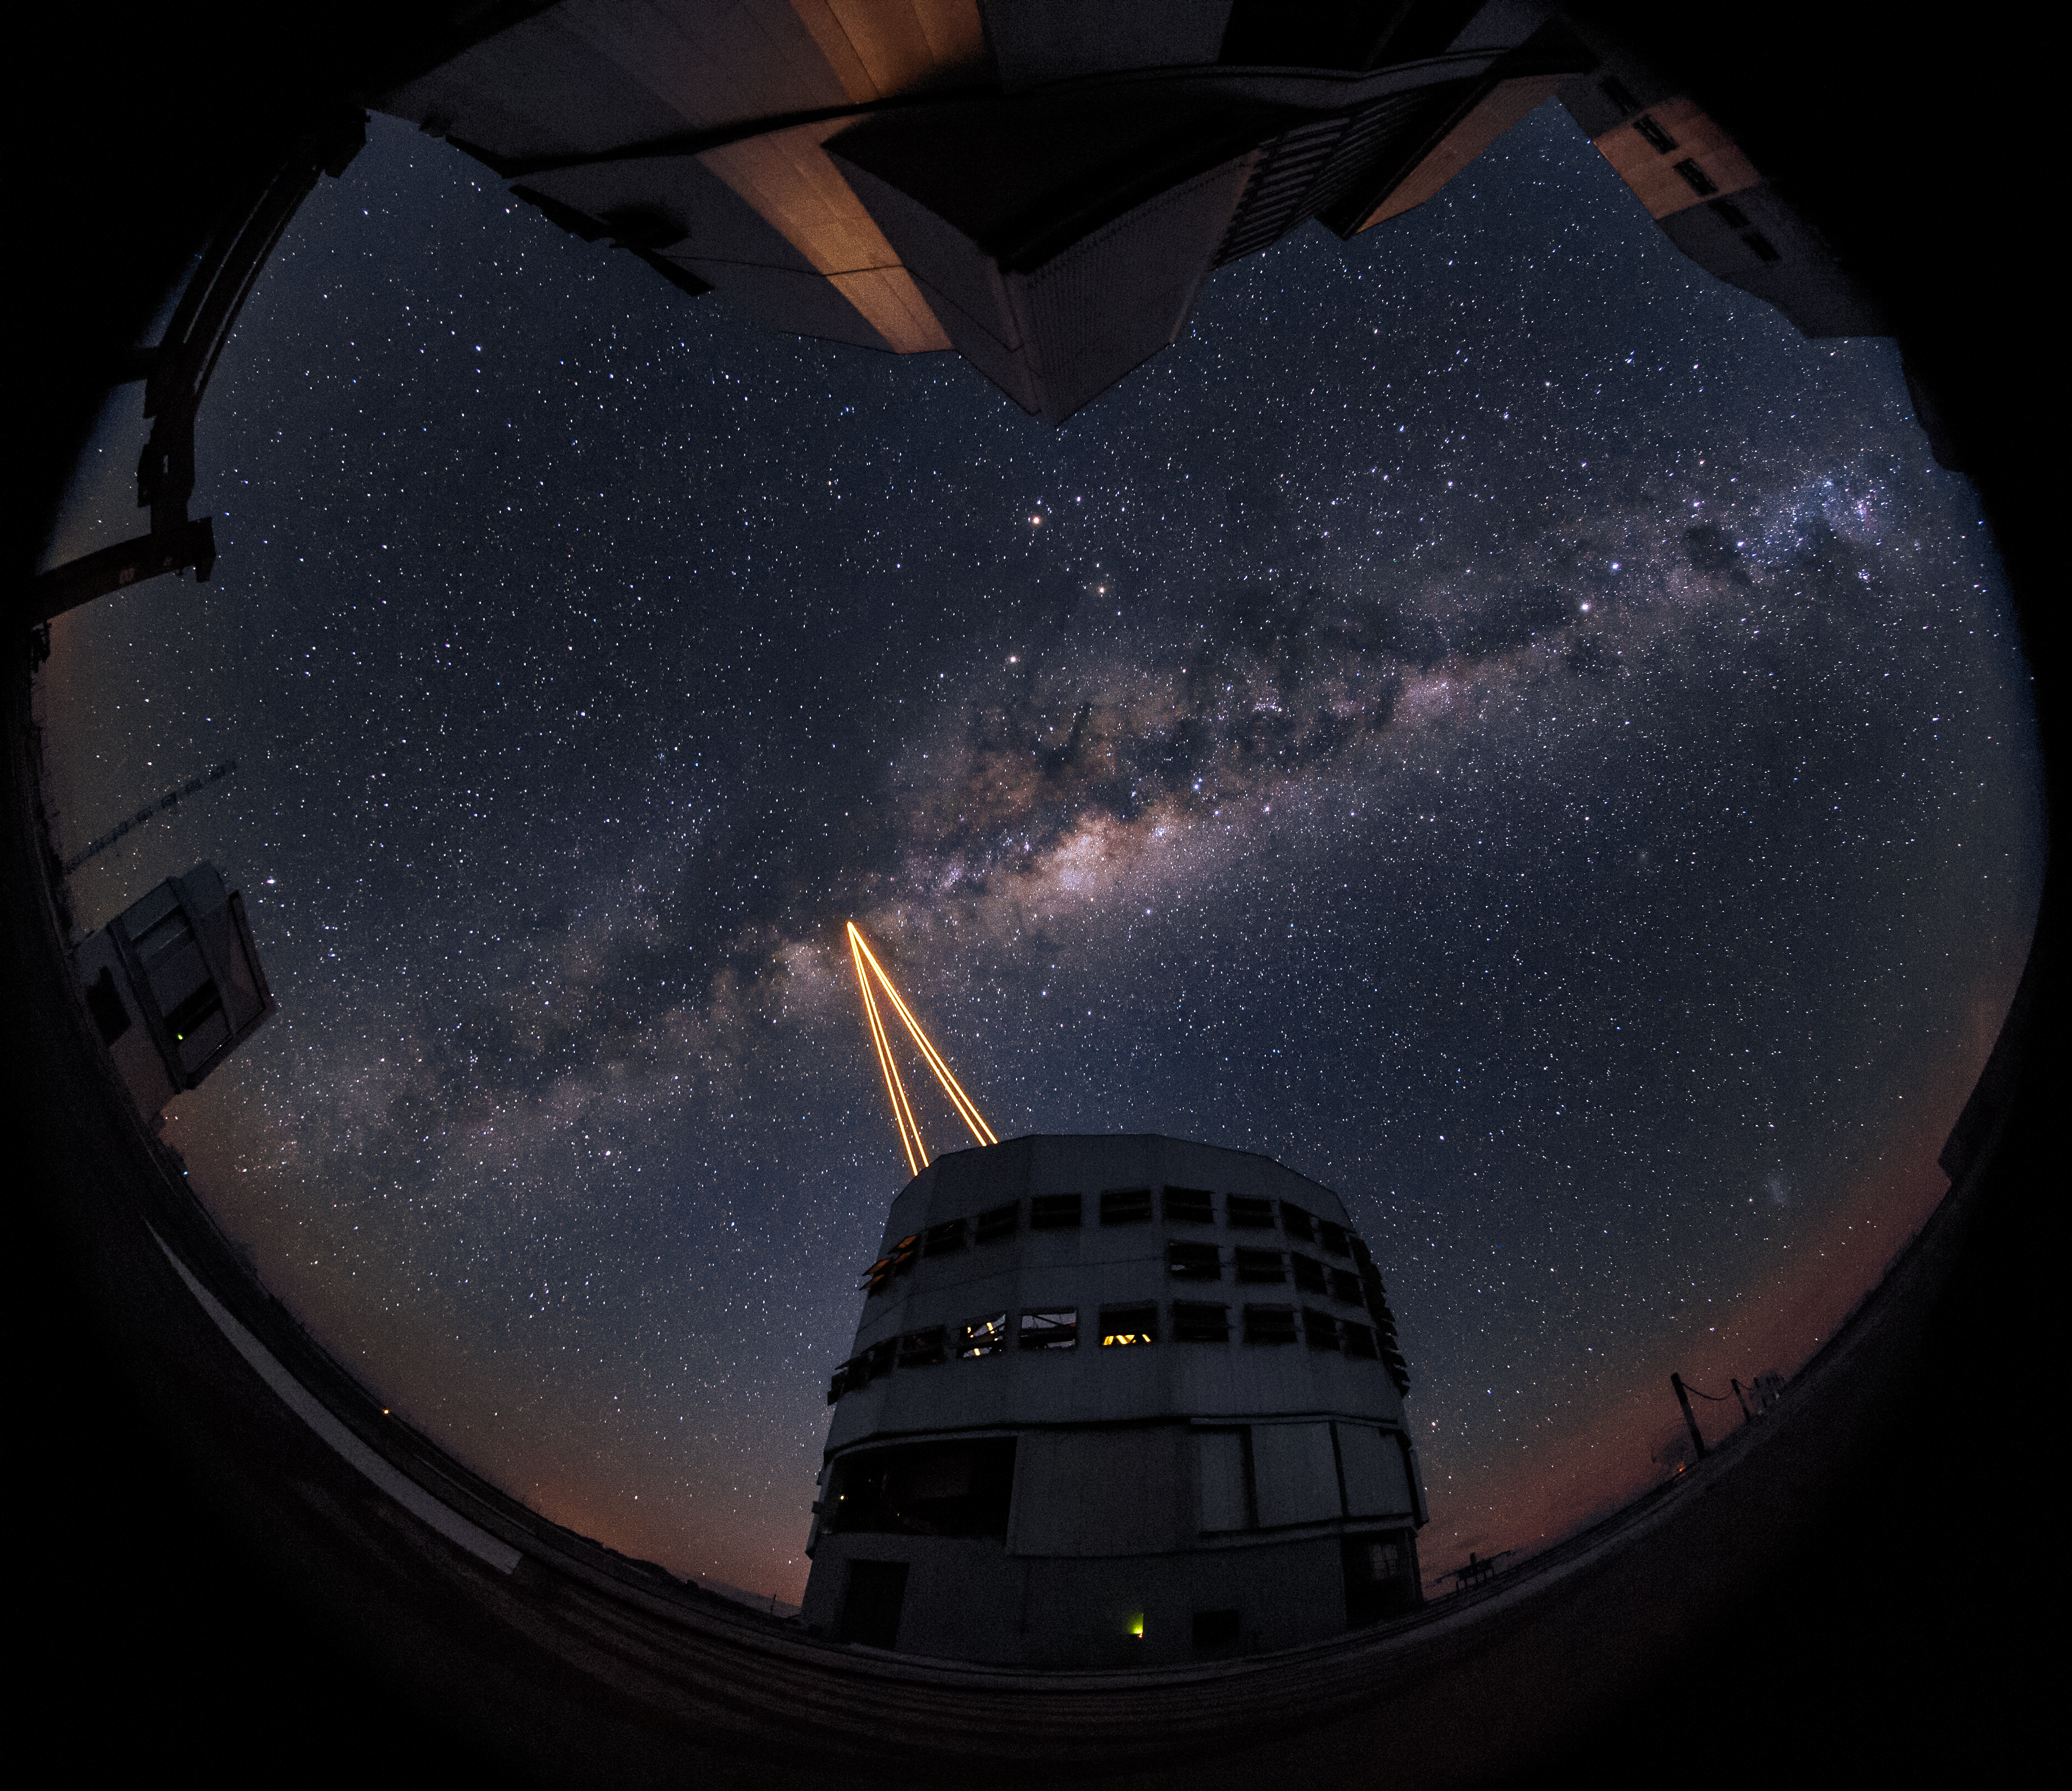

The most powerful laser guide star system in the world sees first light at the Paranal Observatory

On 26 April 2016 an event at ESO’s Paranal Observatory in Chile marked the brilliant first light for the four powerful lasers that form a crucial part of the adaptive optics systems on ESO’s Very Large Telescope. Attendees were treated to a spectacular display of cutting-edge laser technology against the majestic skies of Paranal. These are the most powerful laser guide stars ever used for astronomy and mark the first use of multiple laser guide stars at ESO.

This image shows the four beams emerging from the new laser system on Unit Telescope 4 of the VLT.

Credit: ESO/S. Lowery